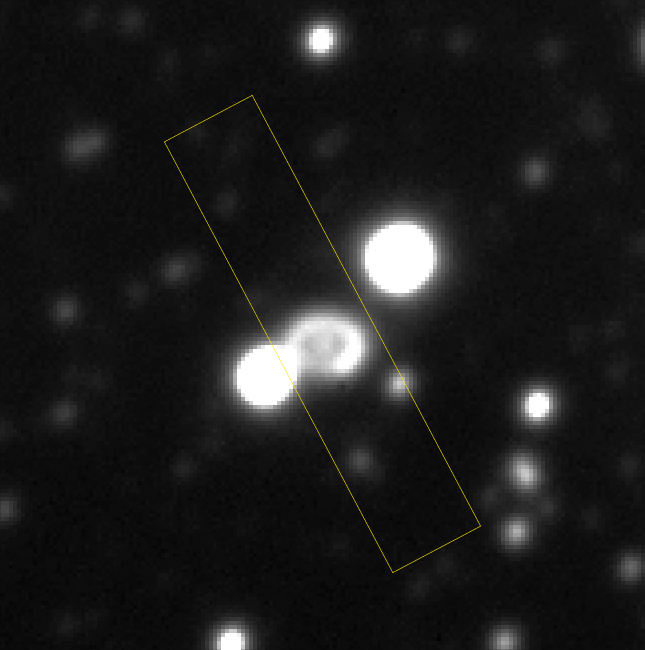

Supernova SN 1987A

This is a direct image of SN1987A, flanked by two nearby stars. The distance between these two is 4.5 arcsec. This reproduction is from a 2-min exposure through a R(ed) filter with the FORS1 multi-mode instrument at VLT ANTU, obtained in 0.55 arcsec seeing on September 20, 1998. North is up and East is left.

Credit: ESO